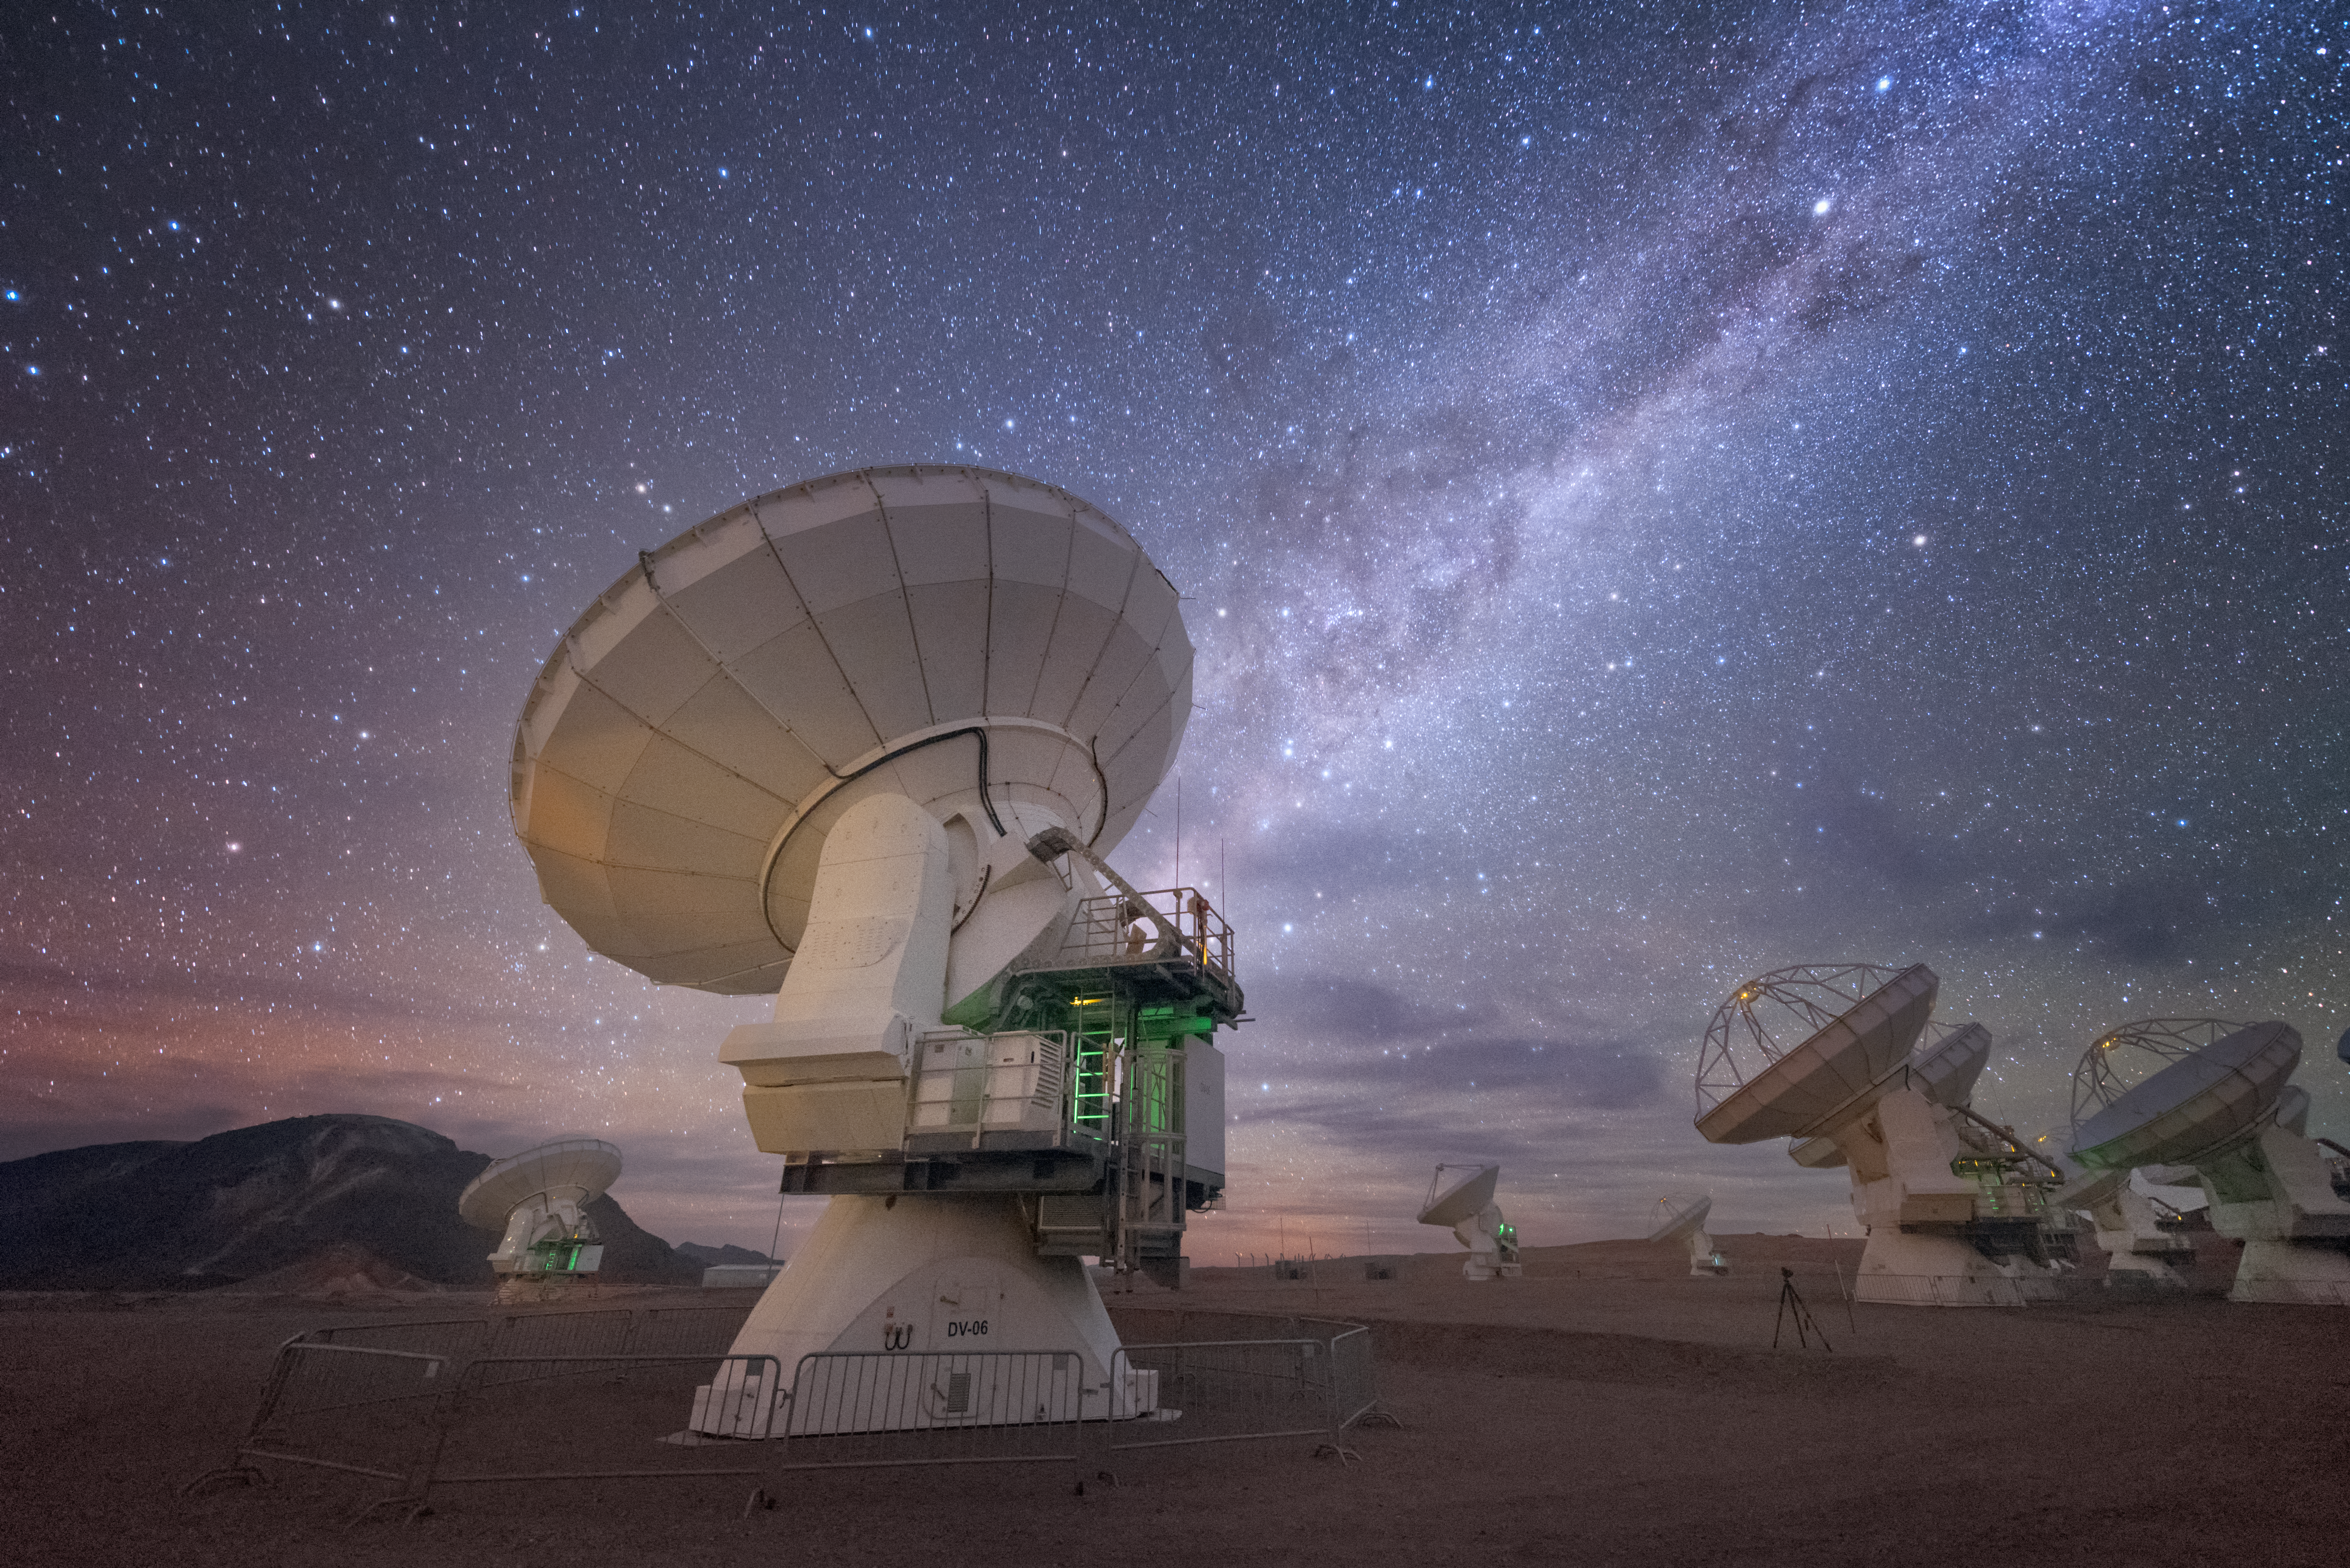

ALMA's back

In total, 66 separate antennas combine to form ALMA, the Atacama Large Millimetre/submillimetre Array — a few are shown here, facing away and up into space. Located around 5000 metres up in the Chilean mountains, ALMA is the largest ground-based astronomical project in existence. The antennas are provided by North America, Europe and East Asia.

The telescope scours the Universe in the radio range, studying the stunning, varied phenomena it has to offer.

Credit: ESO/Y. Beletsky